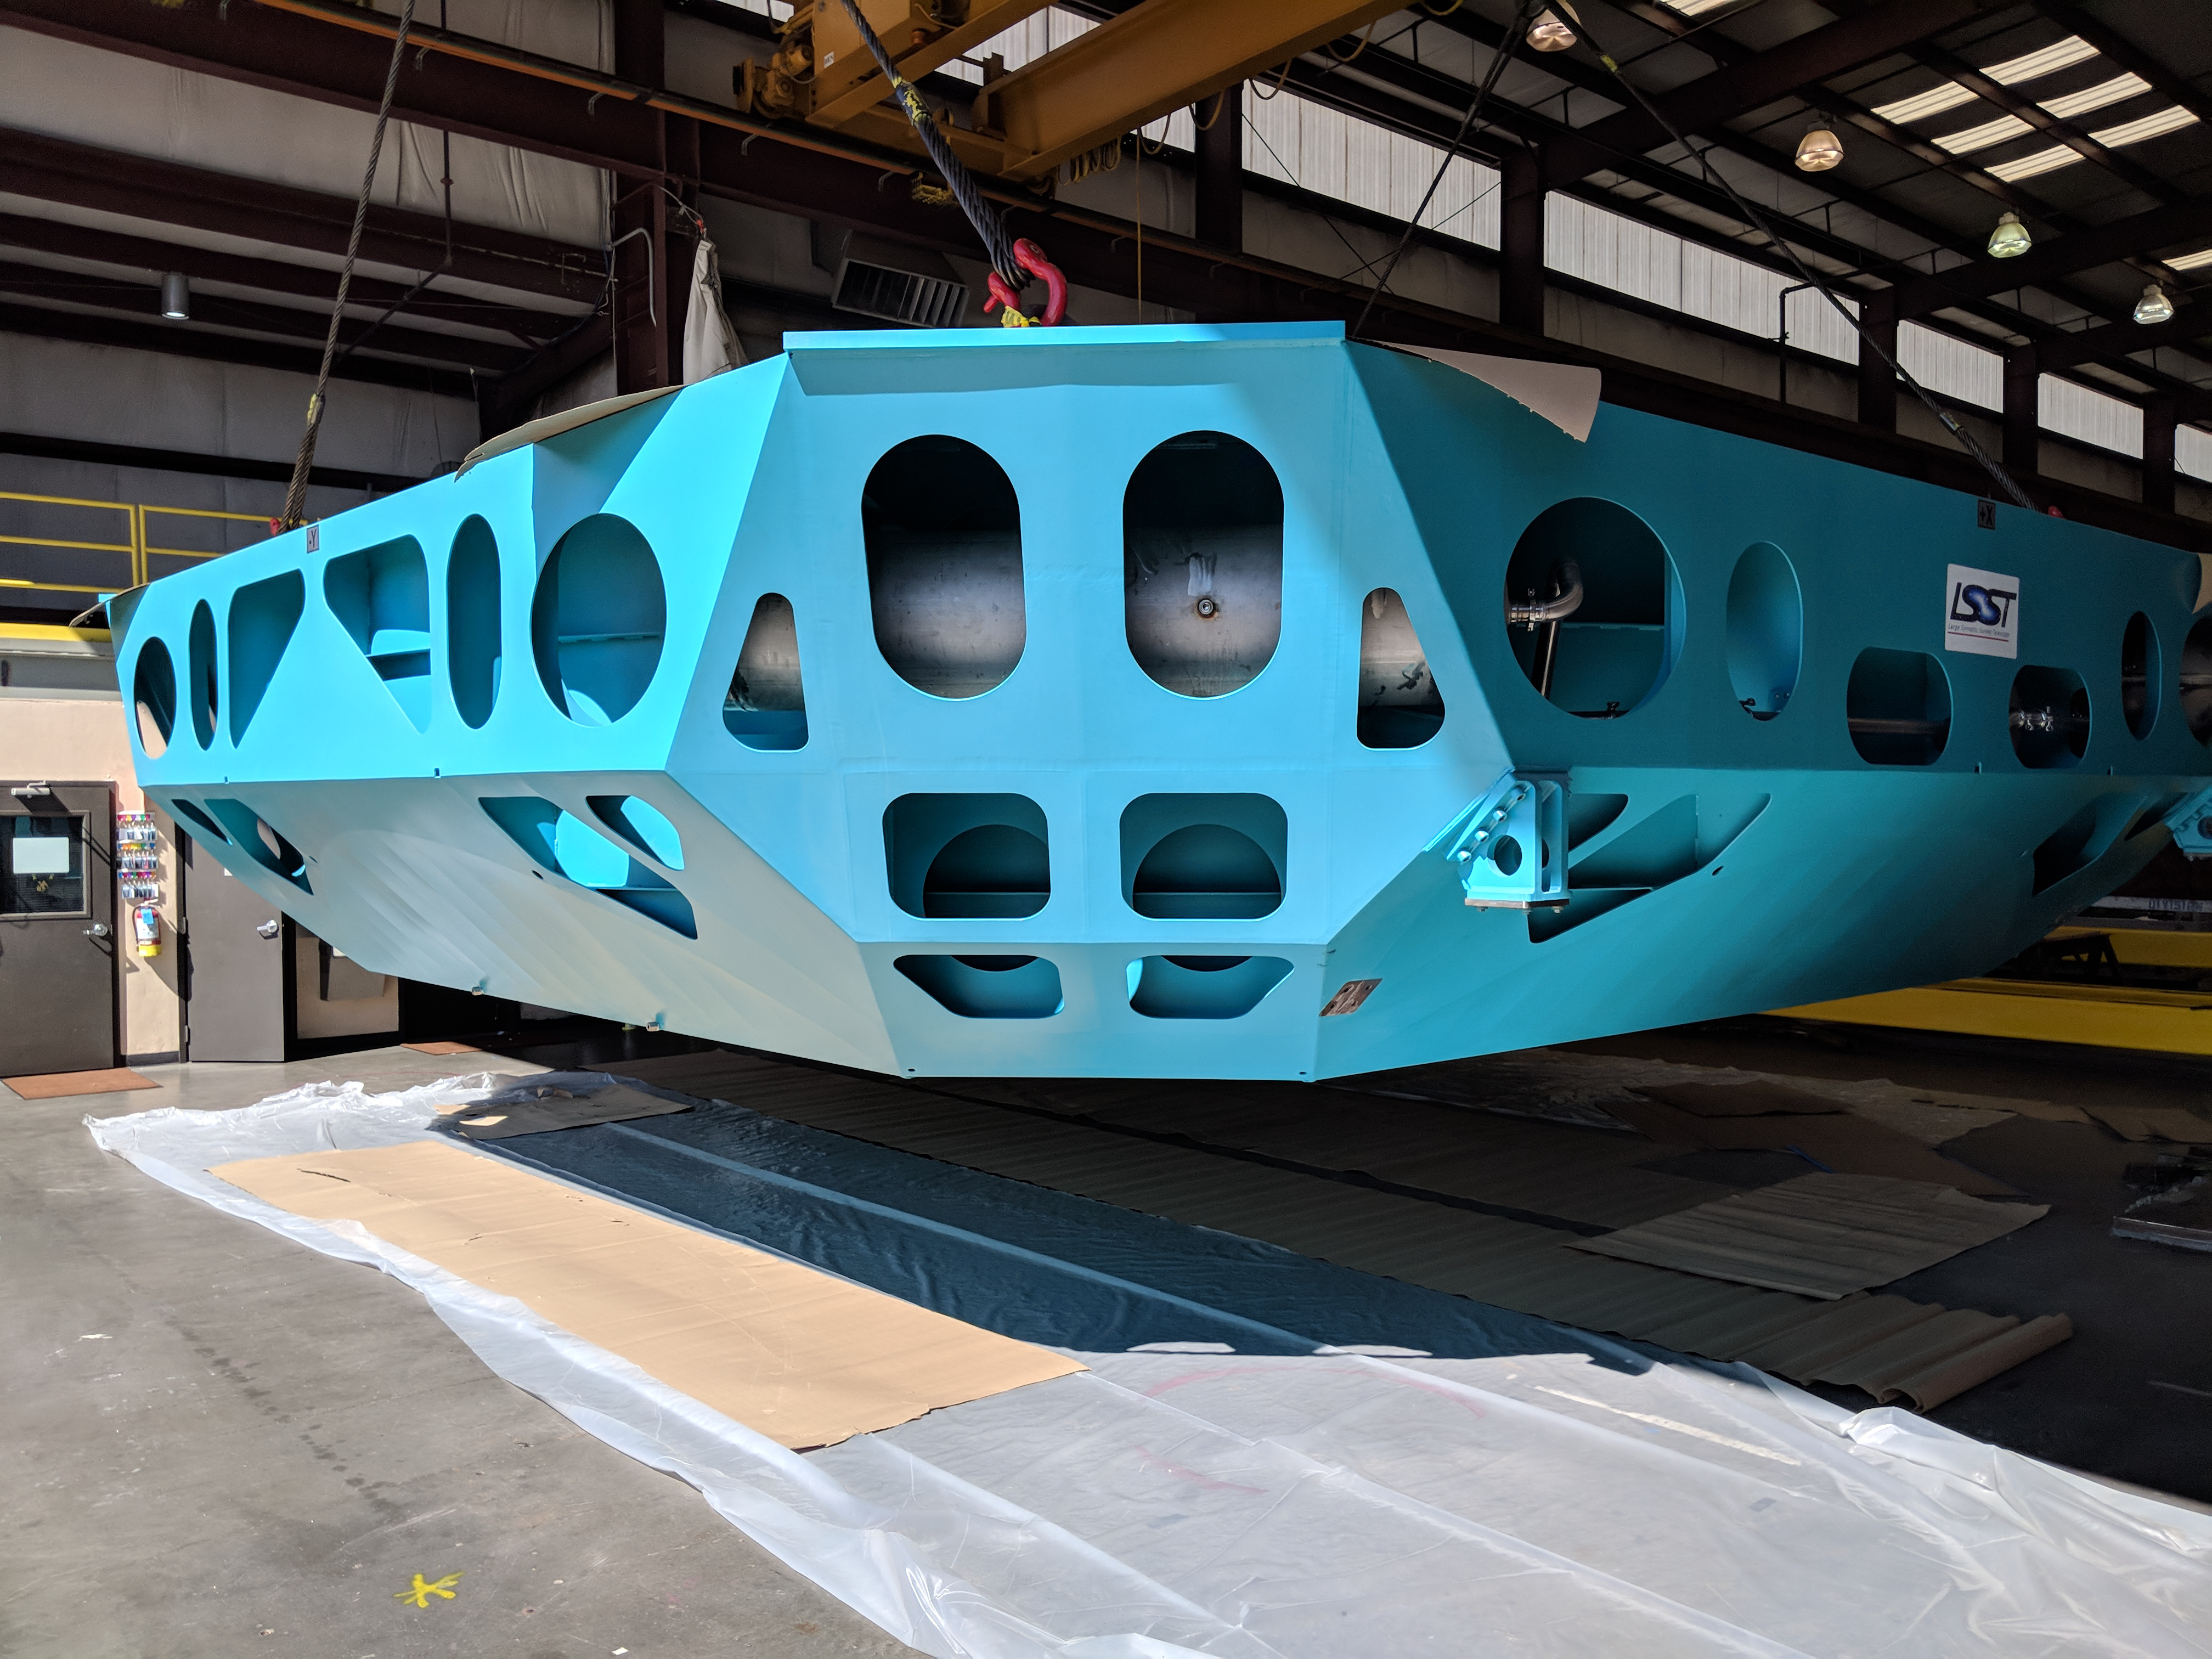

M1M3 Cell Move CAID to Mirror Lab

Early in the morning on October 10, 2018, the Primary/Tertiary Mirror (M1M3) Cell (the steel structure that supports the mirror) was moved from CAID Industries, where it was manufactured, to the Richard F. Caris Mirror Lab on the University of Arizona campus. At the Mirror Lab it will be integrated with the M1M3 mirror, which is scheduled to be removed from storage and delivered to the Mirror Lab next week.

Credit: Rubin Observatory/NSF/AURA